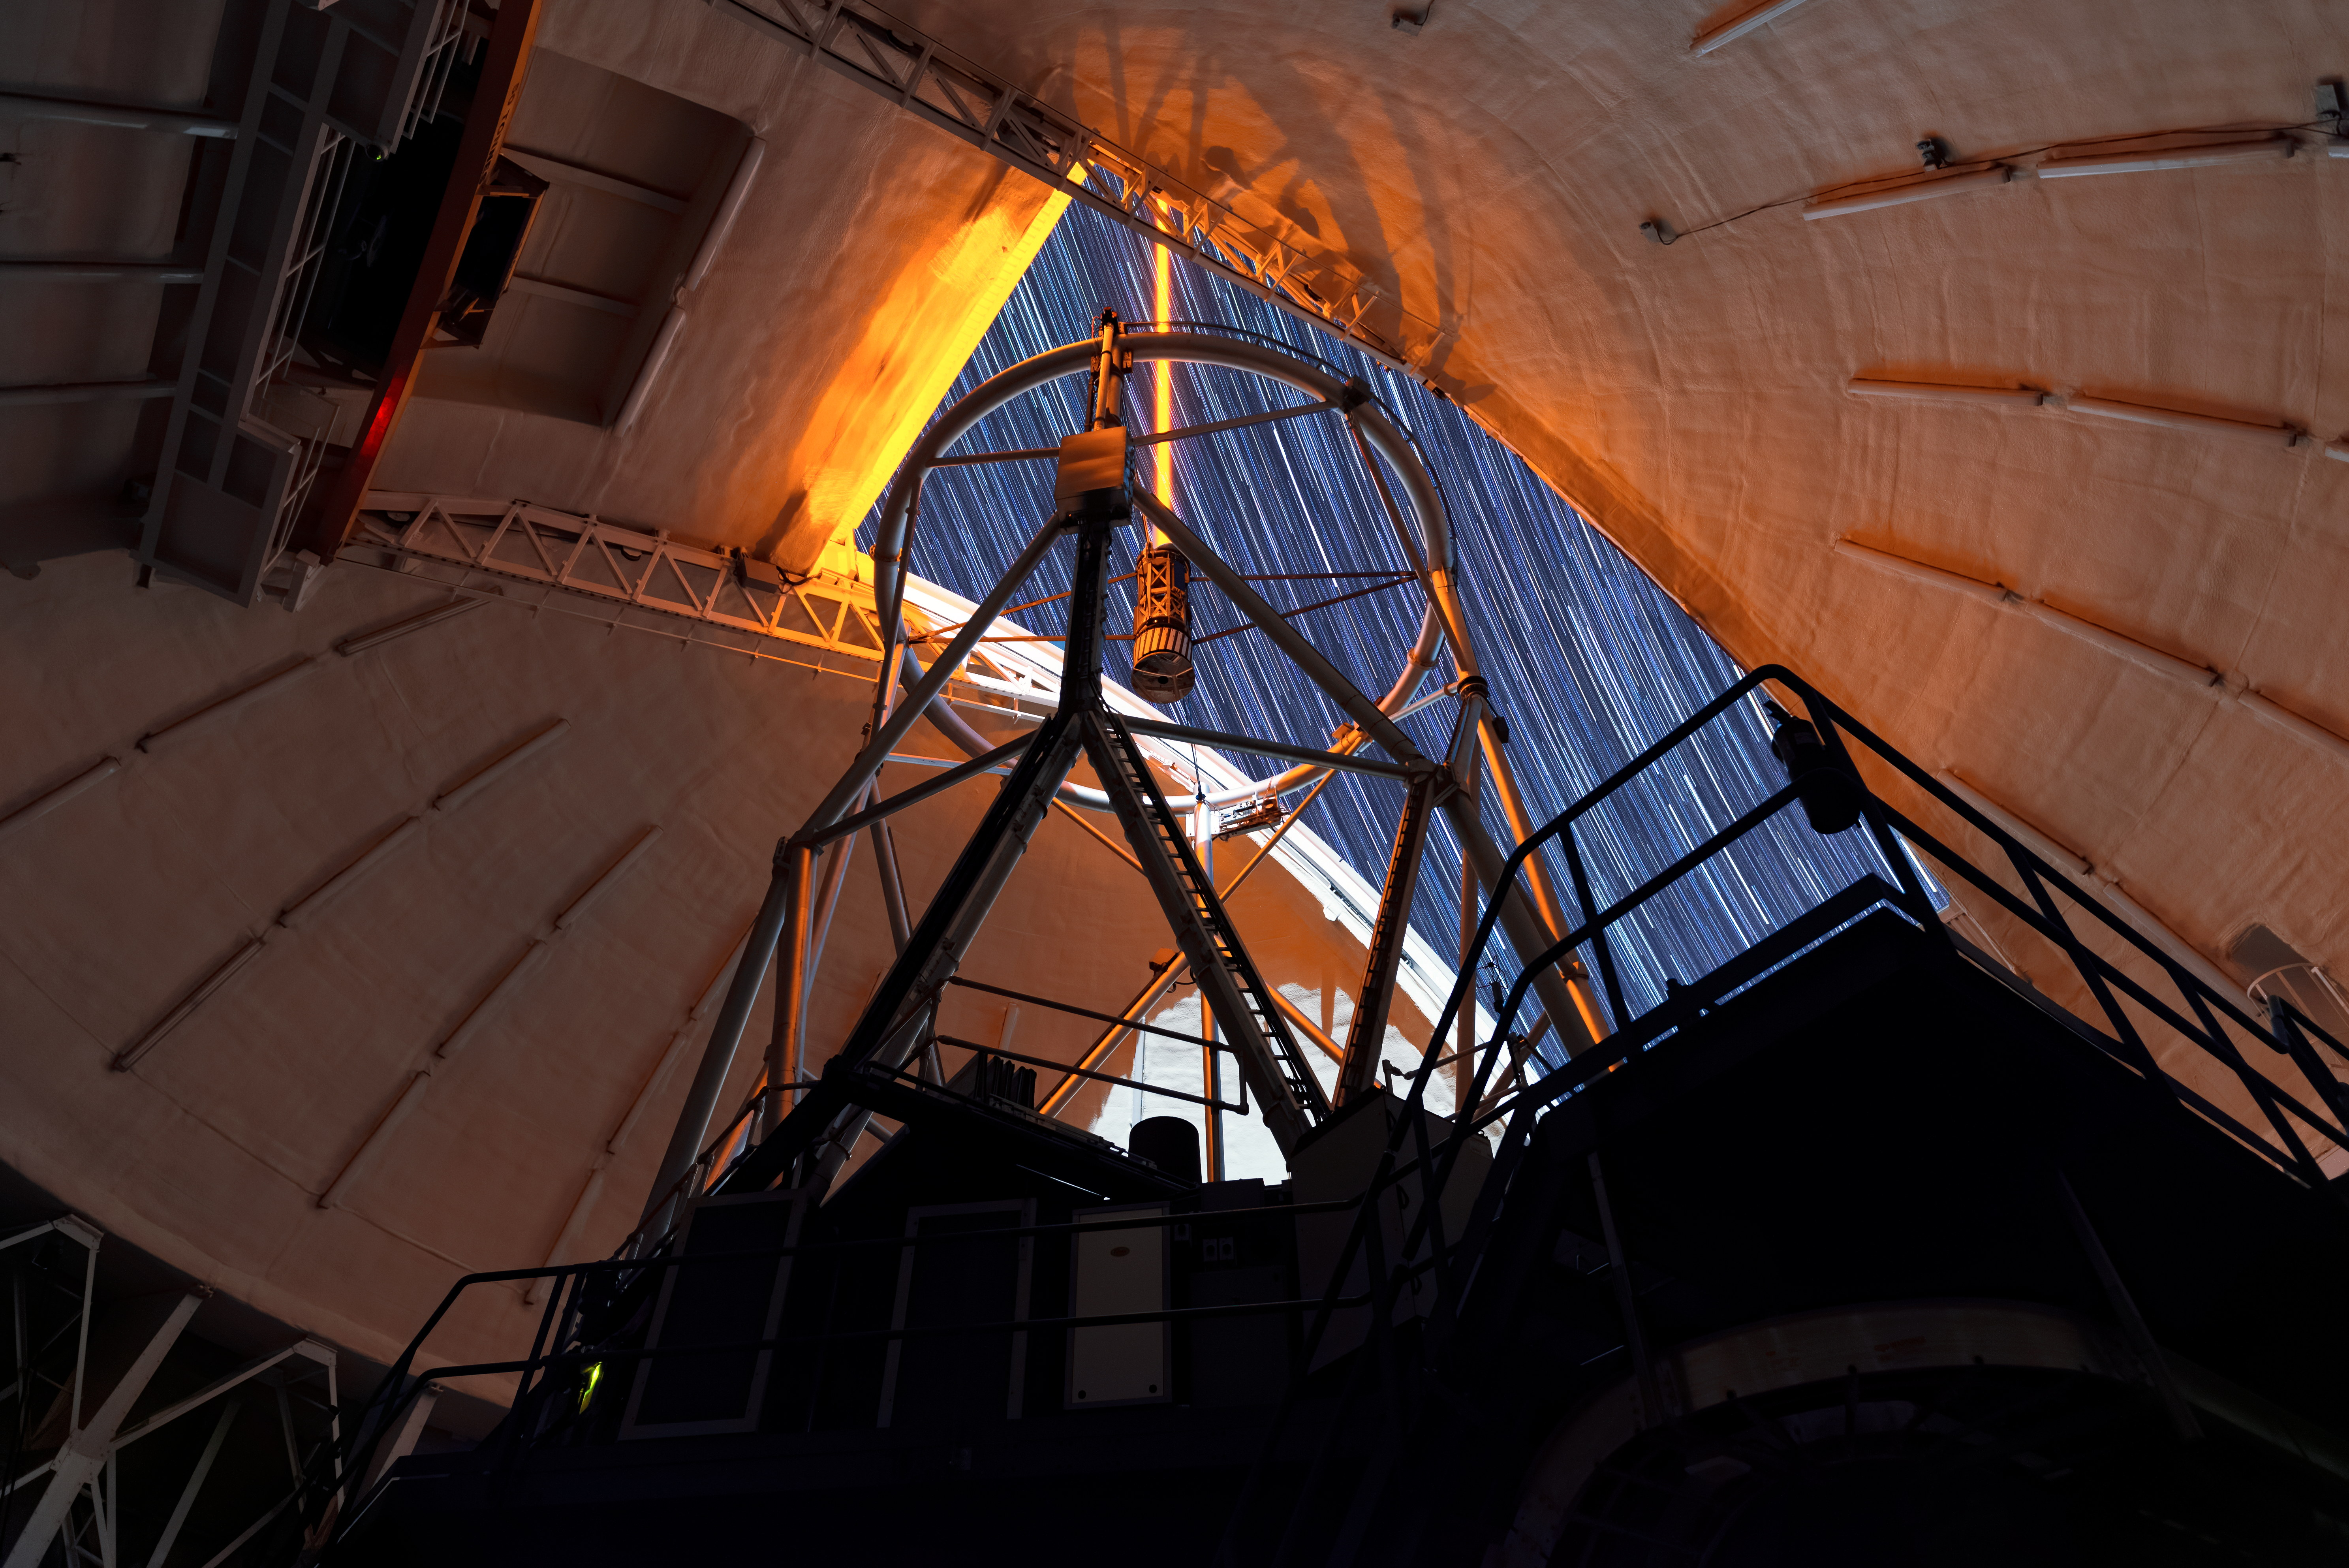

Gemini North Laser Guidance System Commissioning

Commissioning Gemini North's Laser Guidance System.

Credit: NOIRLab/AURA/NSF/J. Pollard